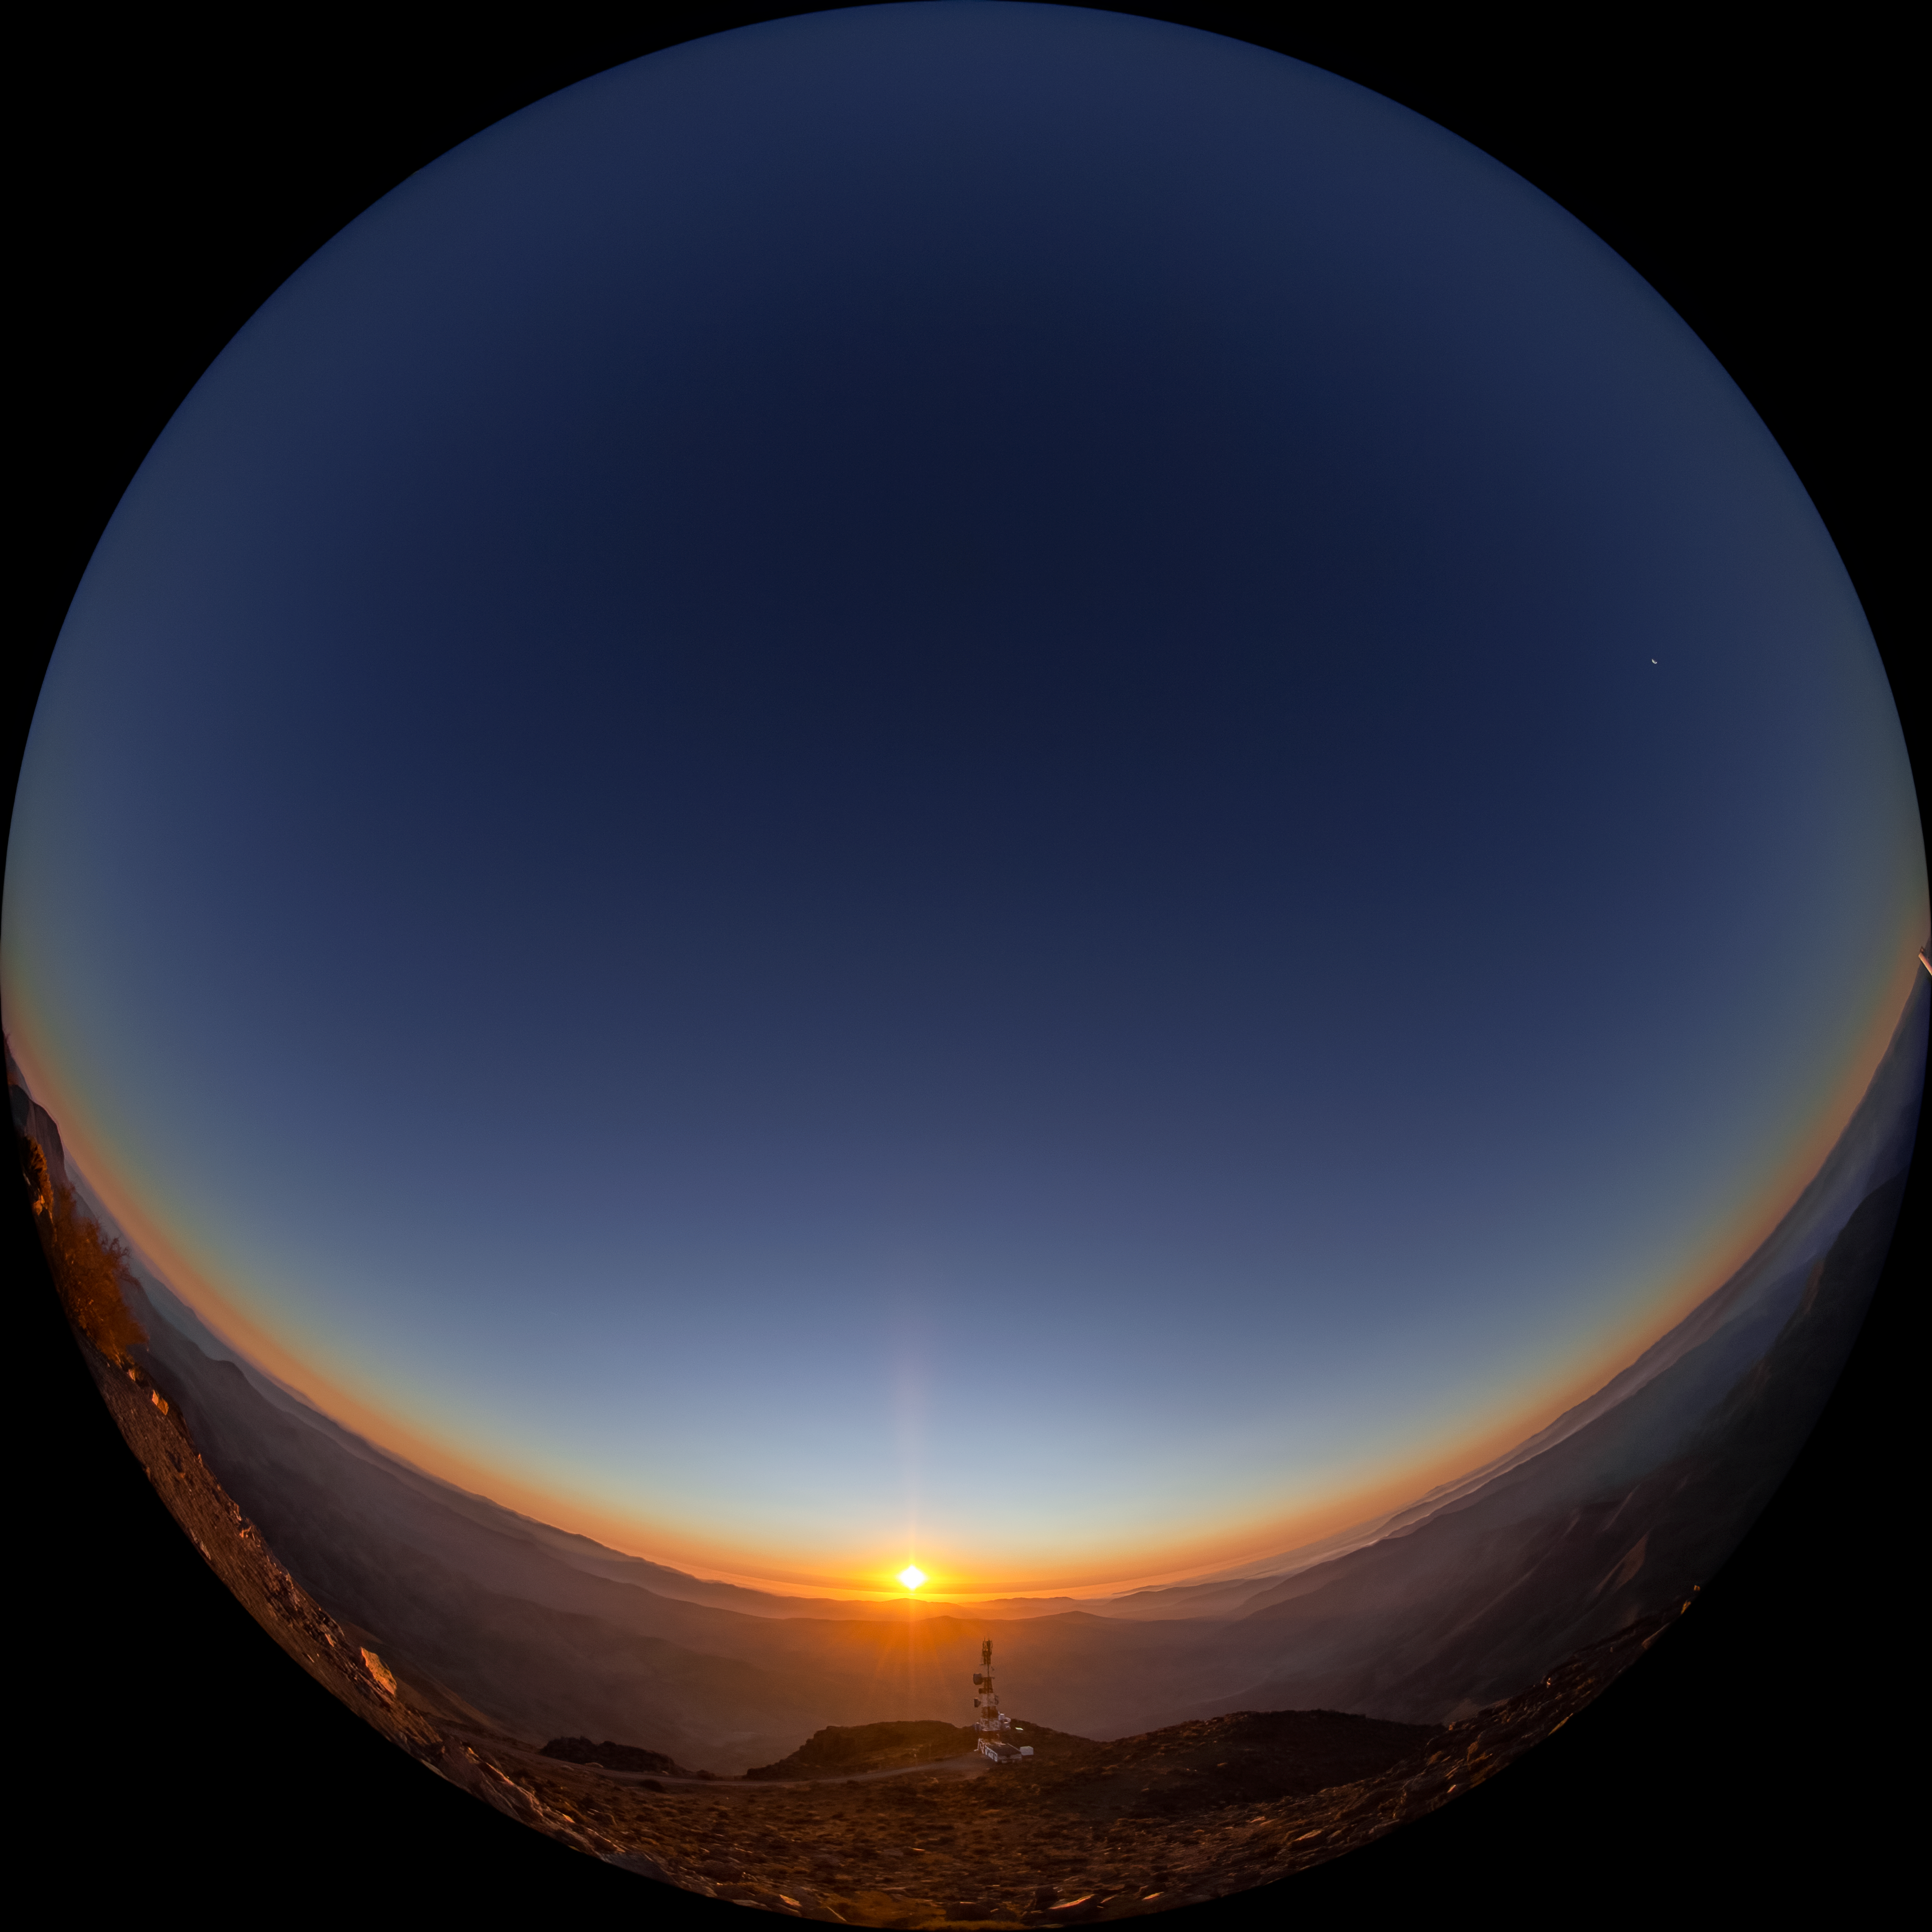

Sunset at CTIO

A fulldome view of sunset at Cerro Tololo Inter-American Observatory, Chile.

Credit: CTIO/NOIRLab/NSF/AURA/T. Matsopoulos